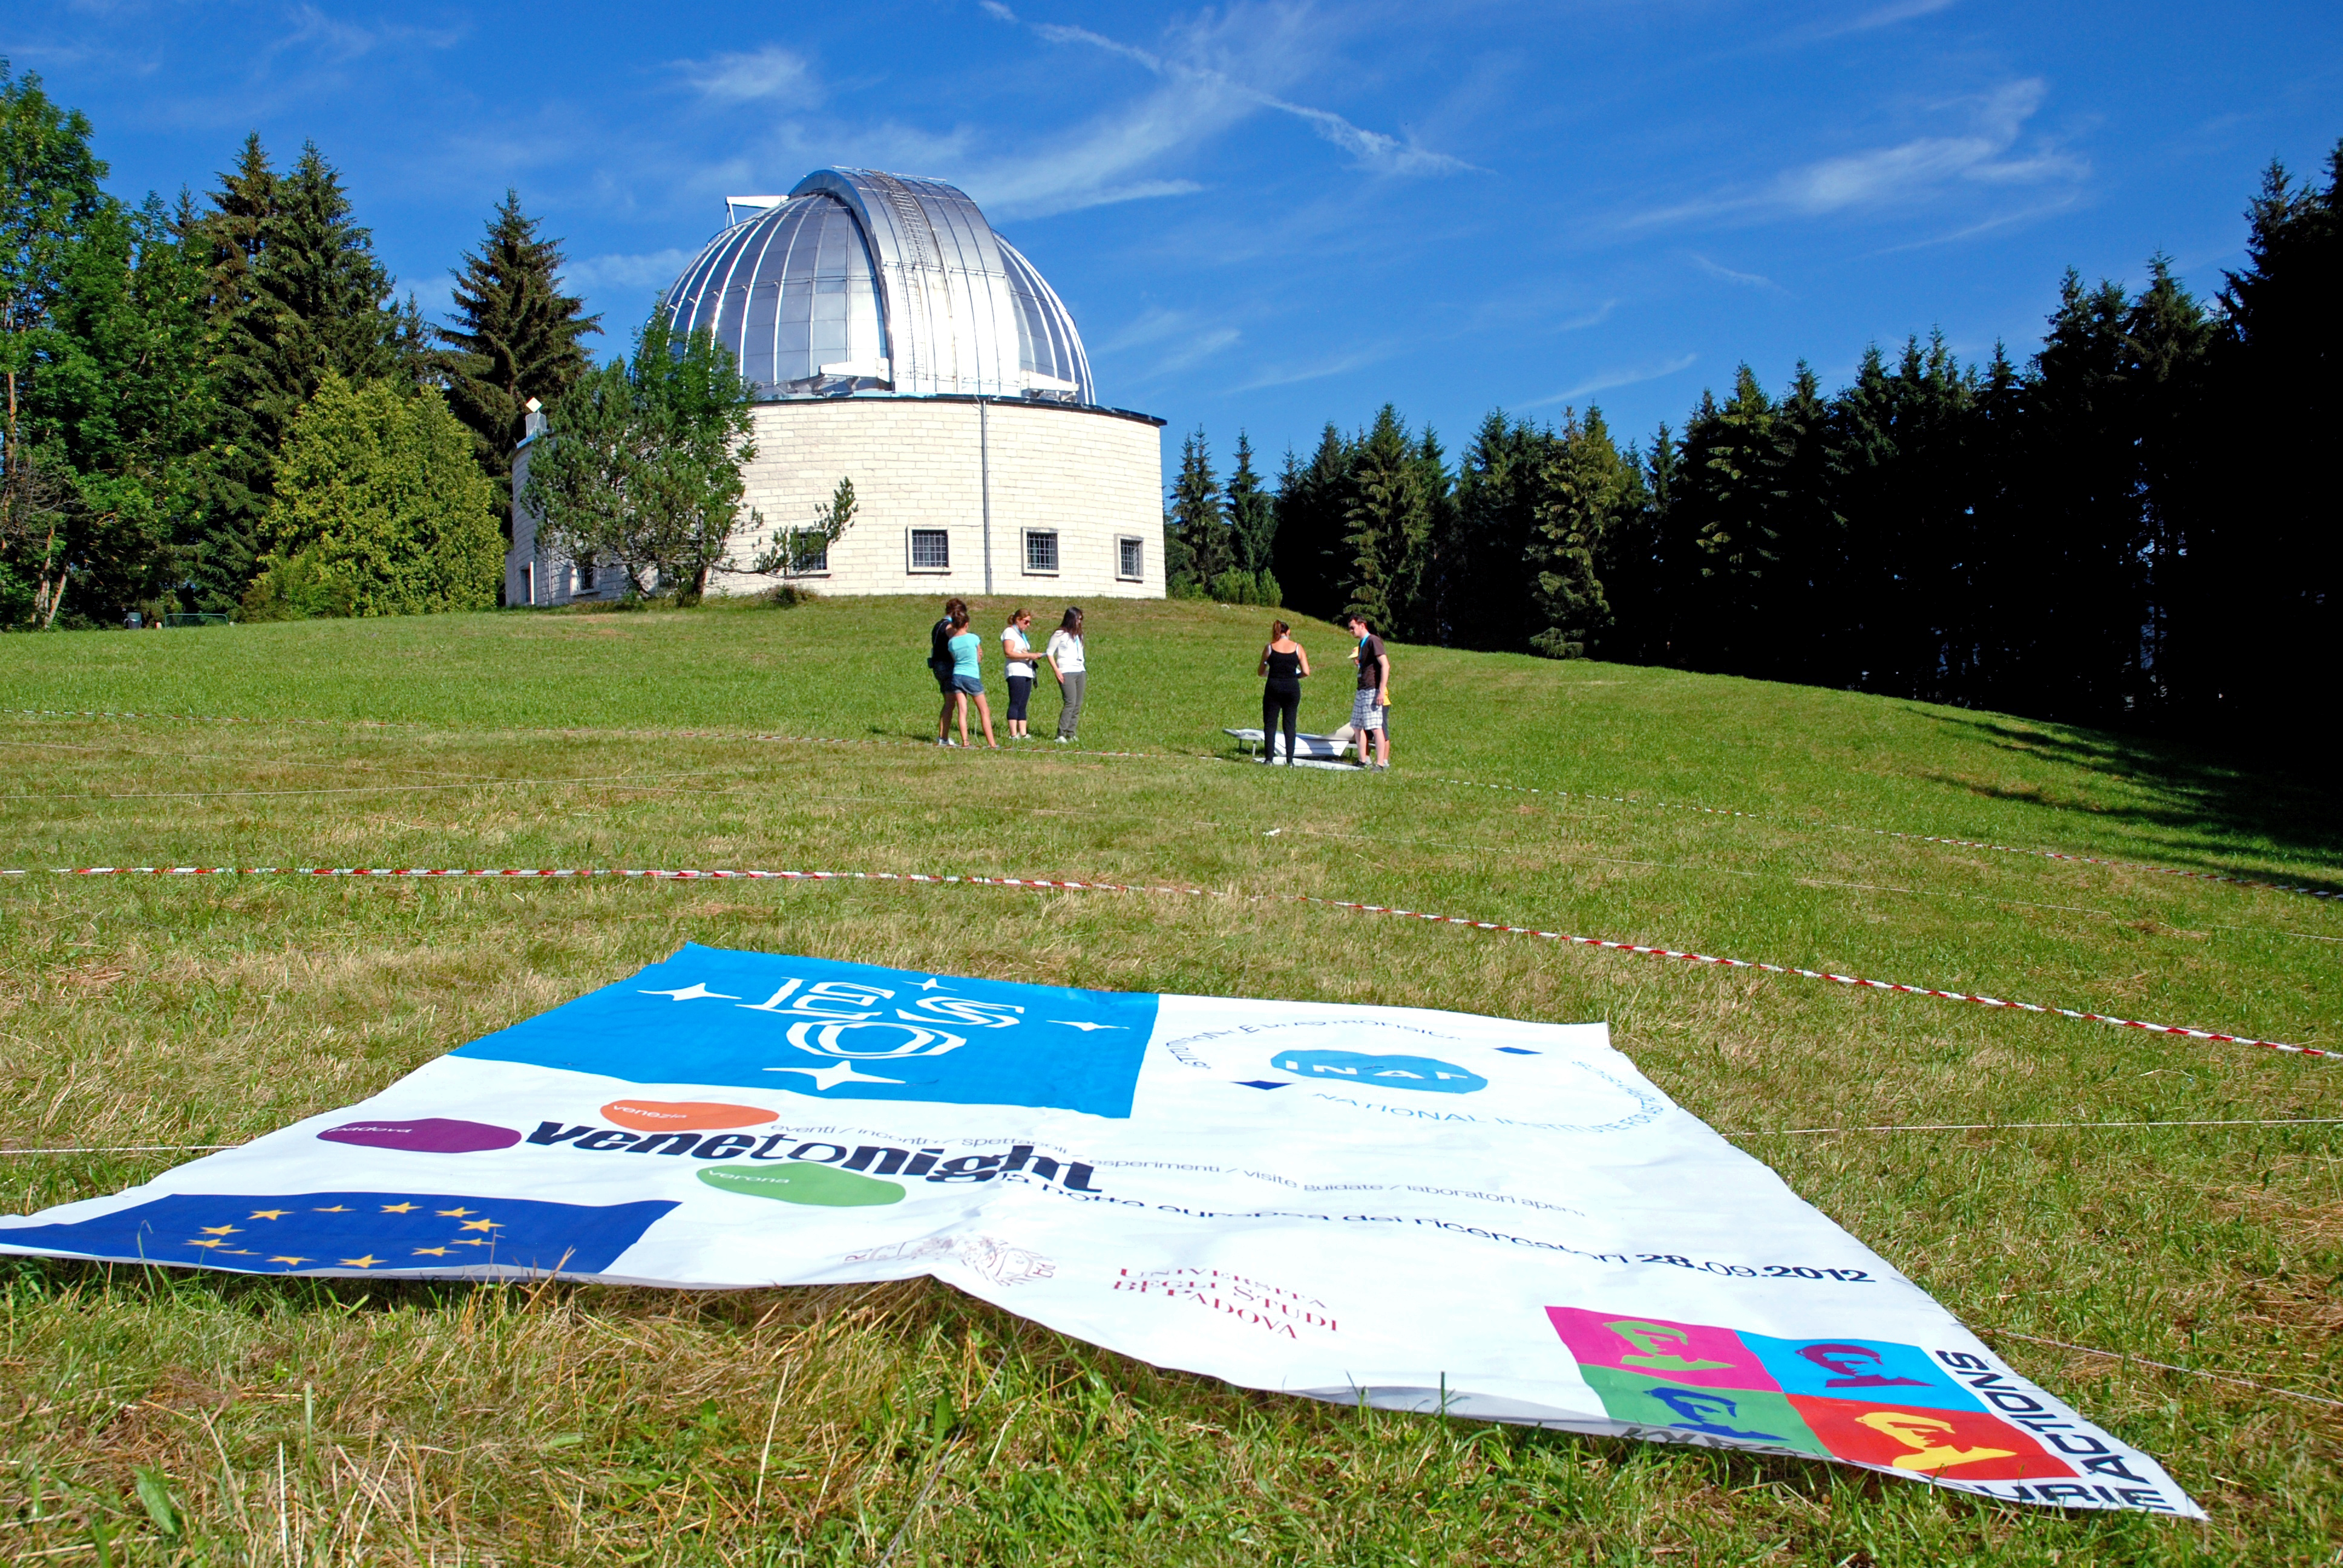

Building the telescope of the future

This image shows a site which will soon be awash with activity as a game is played to produce a 1:1 scale model of the 39 metre primary mirror of the Extremely Large Telescope. The game was organised and played at the Osservatorio Astrofisico di Asiago — Asiago Astrophysical Observatory — part of the University of Padua near Asiago, Italy.

The game was originally played during the 2011 Open House Day at the ESO headquarters in Garching, Germany and uses 800 hexagonal pieces of card — each 1.4 metres in diameter — to represent each of the mirrors that together make up the huge primary mirror.

Credit: Rosella Spiga/ESO